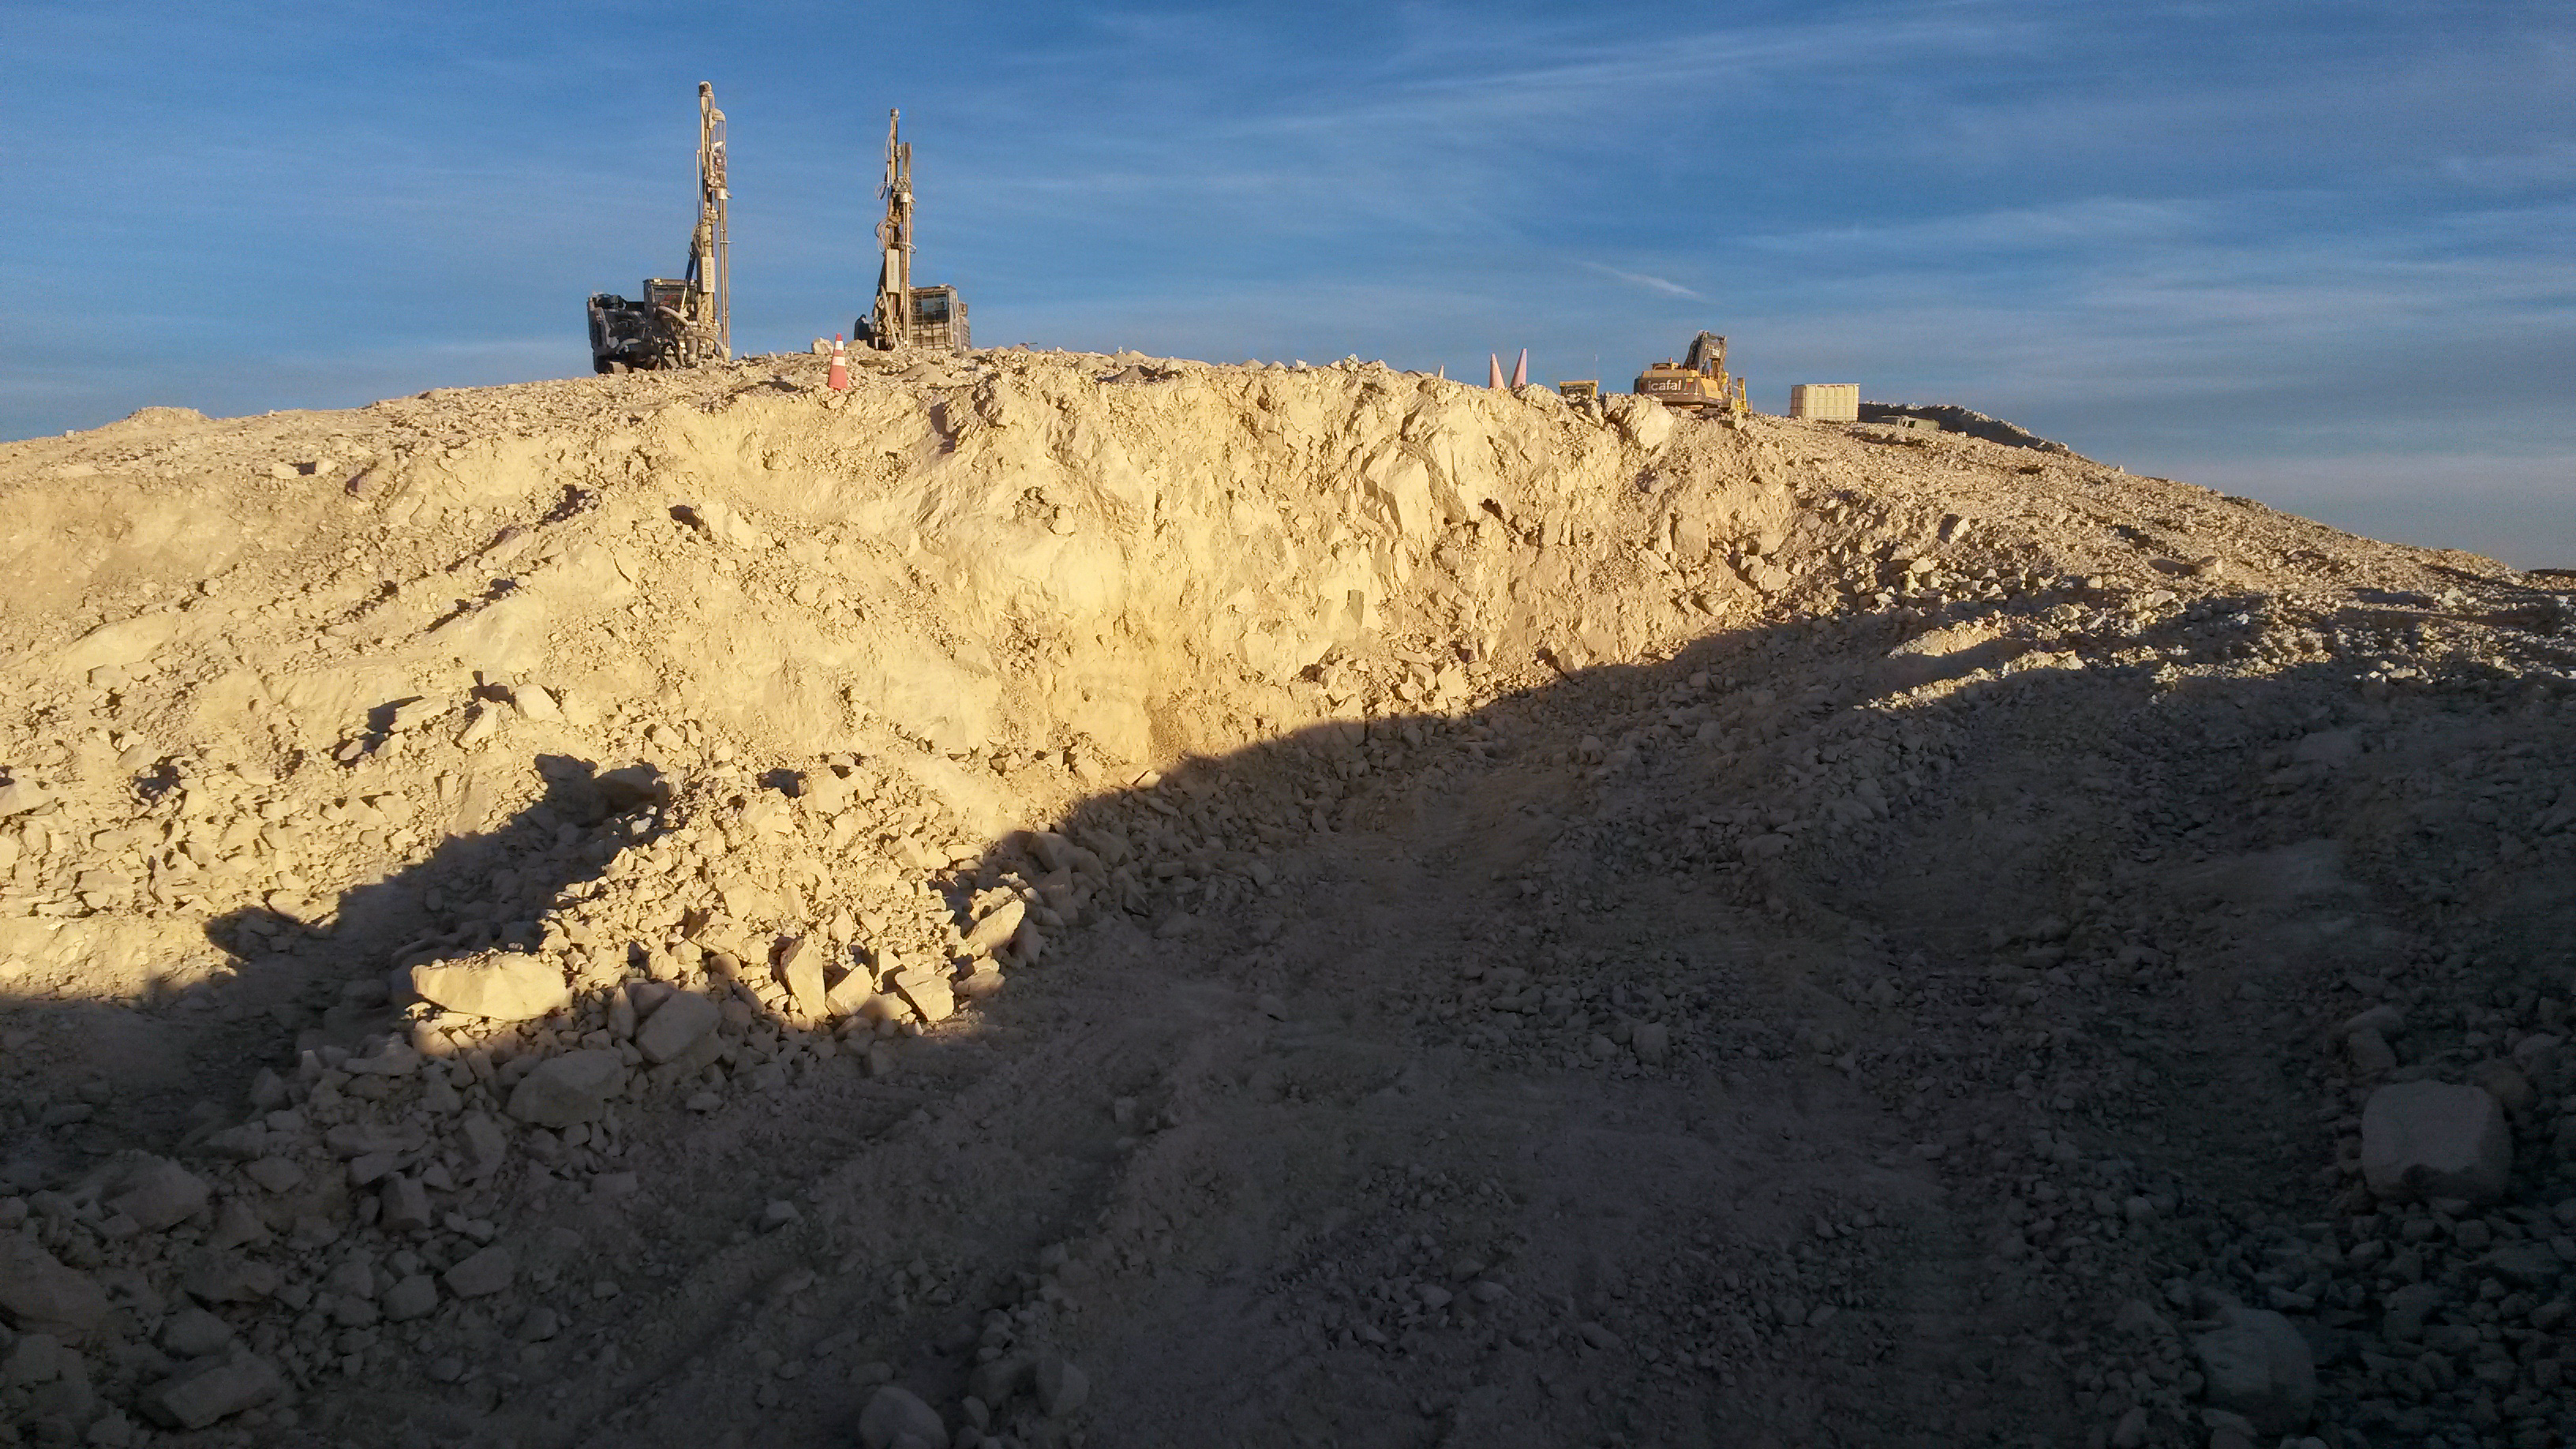

ELT groundbreaking crater

The aftermath of the ELT groundbreaking atop Cerro Armazones, following the blasting by ICAFAL Ingeniería y Construcción S.A. which loosened about 5000 cubic metres of rock and formed the crater shown. This was one of part of an elaborate levelling process which will help landscape the mountain, so that it can accommodate the 39-metre telescope and its huge dome. A grand total of 220 000 cubic metres will need to be removed to make room for the 150 metre by 300 metre ELT platform.

Credit: ESO